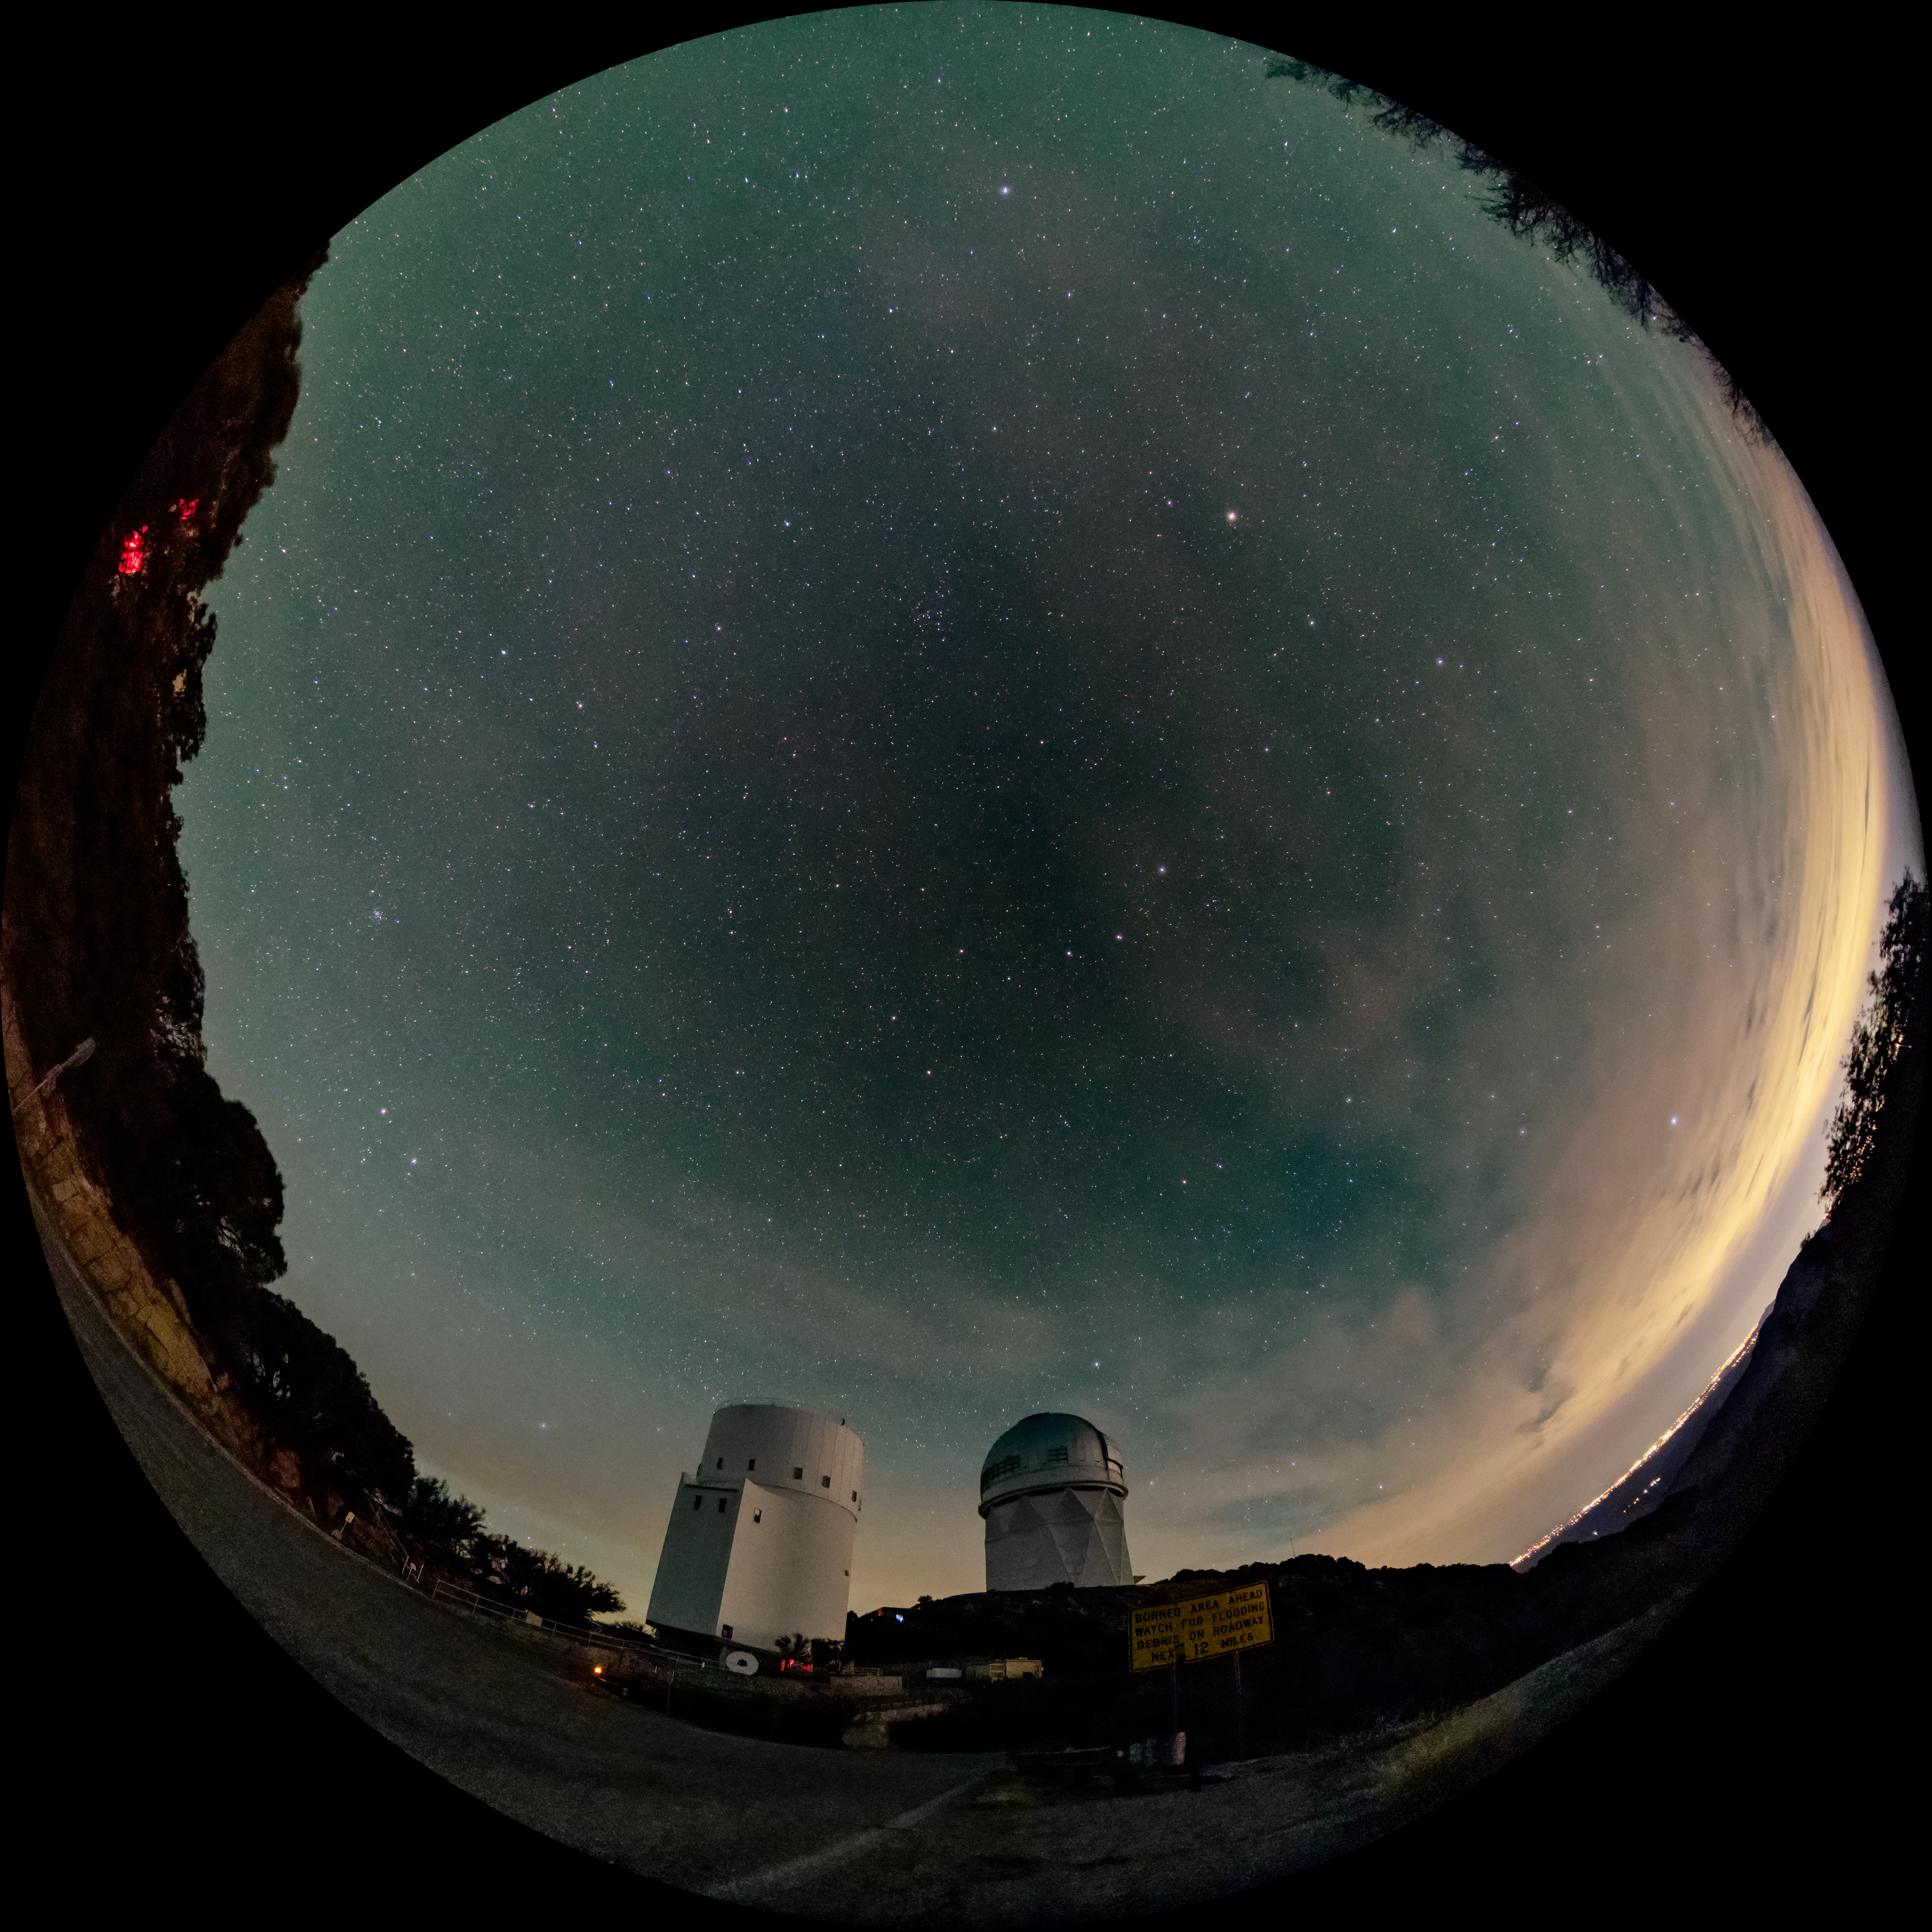

Kitt Peak National Observatory

Fulldome view of the night sky above Kitt Peak National Observatory. The UArizona Bok 2.3-meter Telescope is on the left, and the Nicholas U. Mayall 4-meter Telescope is on the right.

Credit: KPNO/NOIRLab/NSF/AURA/J.Dai